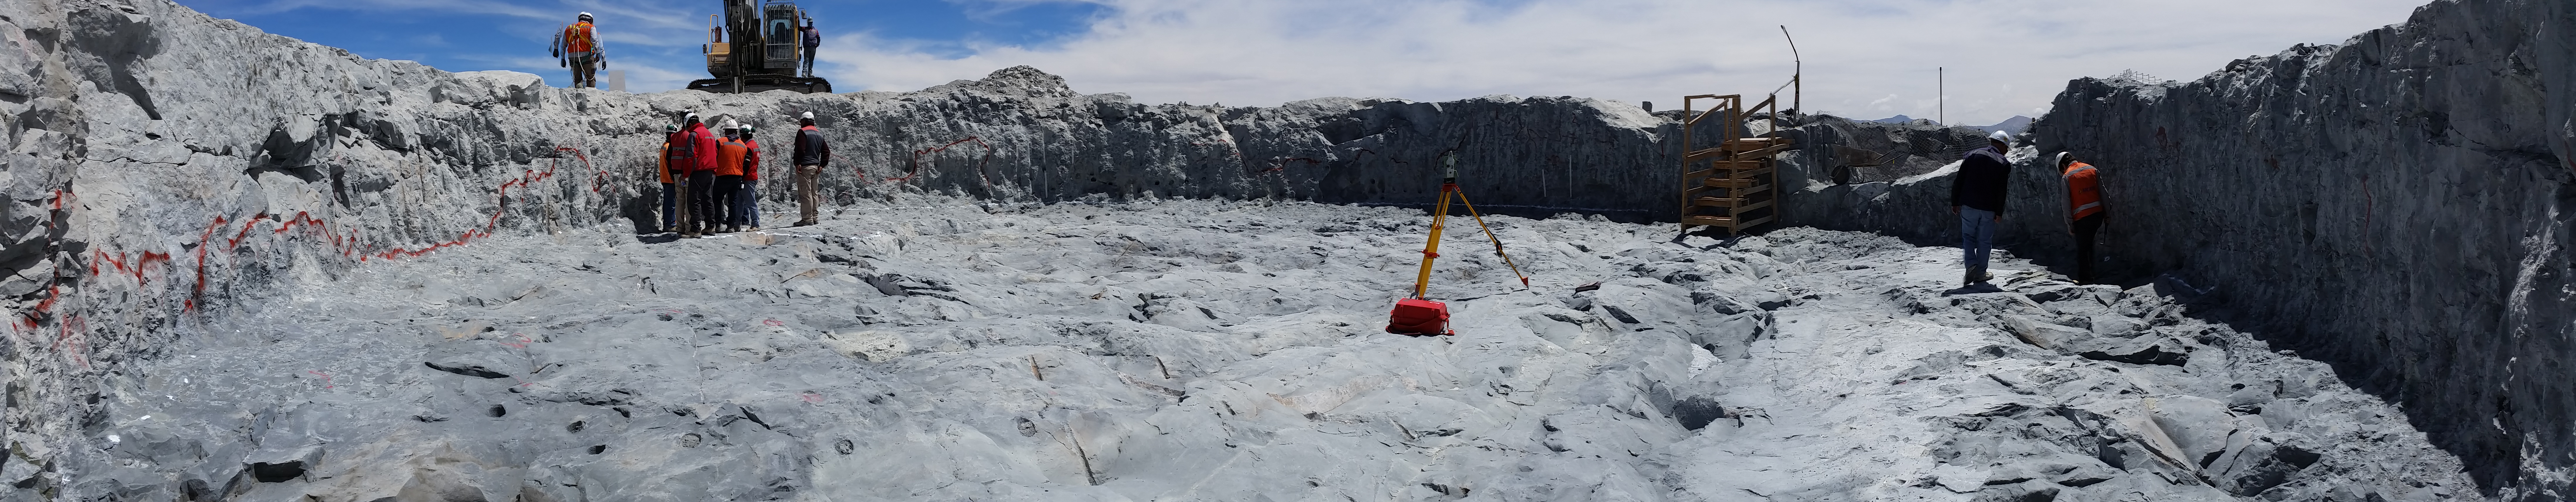

Fourth week of January 2016 Collection

Arcadis approves the excavation of the Pier foundation, with minor restrictions to be resolved by Besalco. Next step anchor bolt installation.

Credit: Rubin Observatory/NSF/AURA